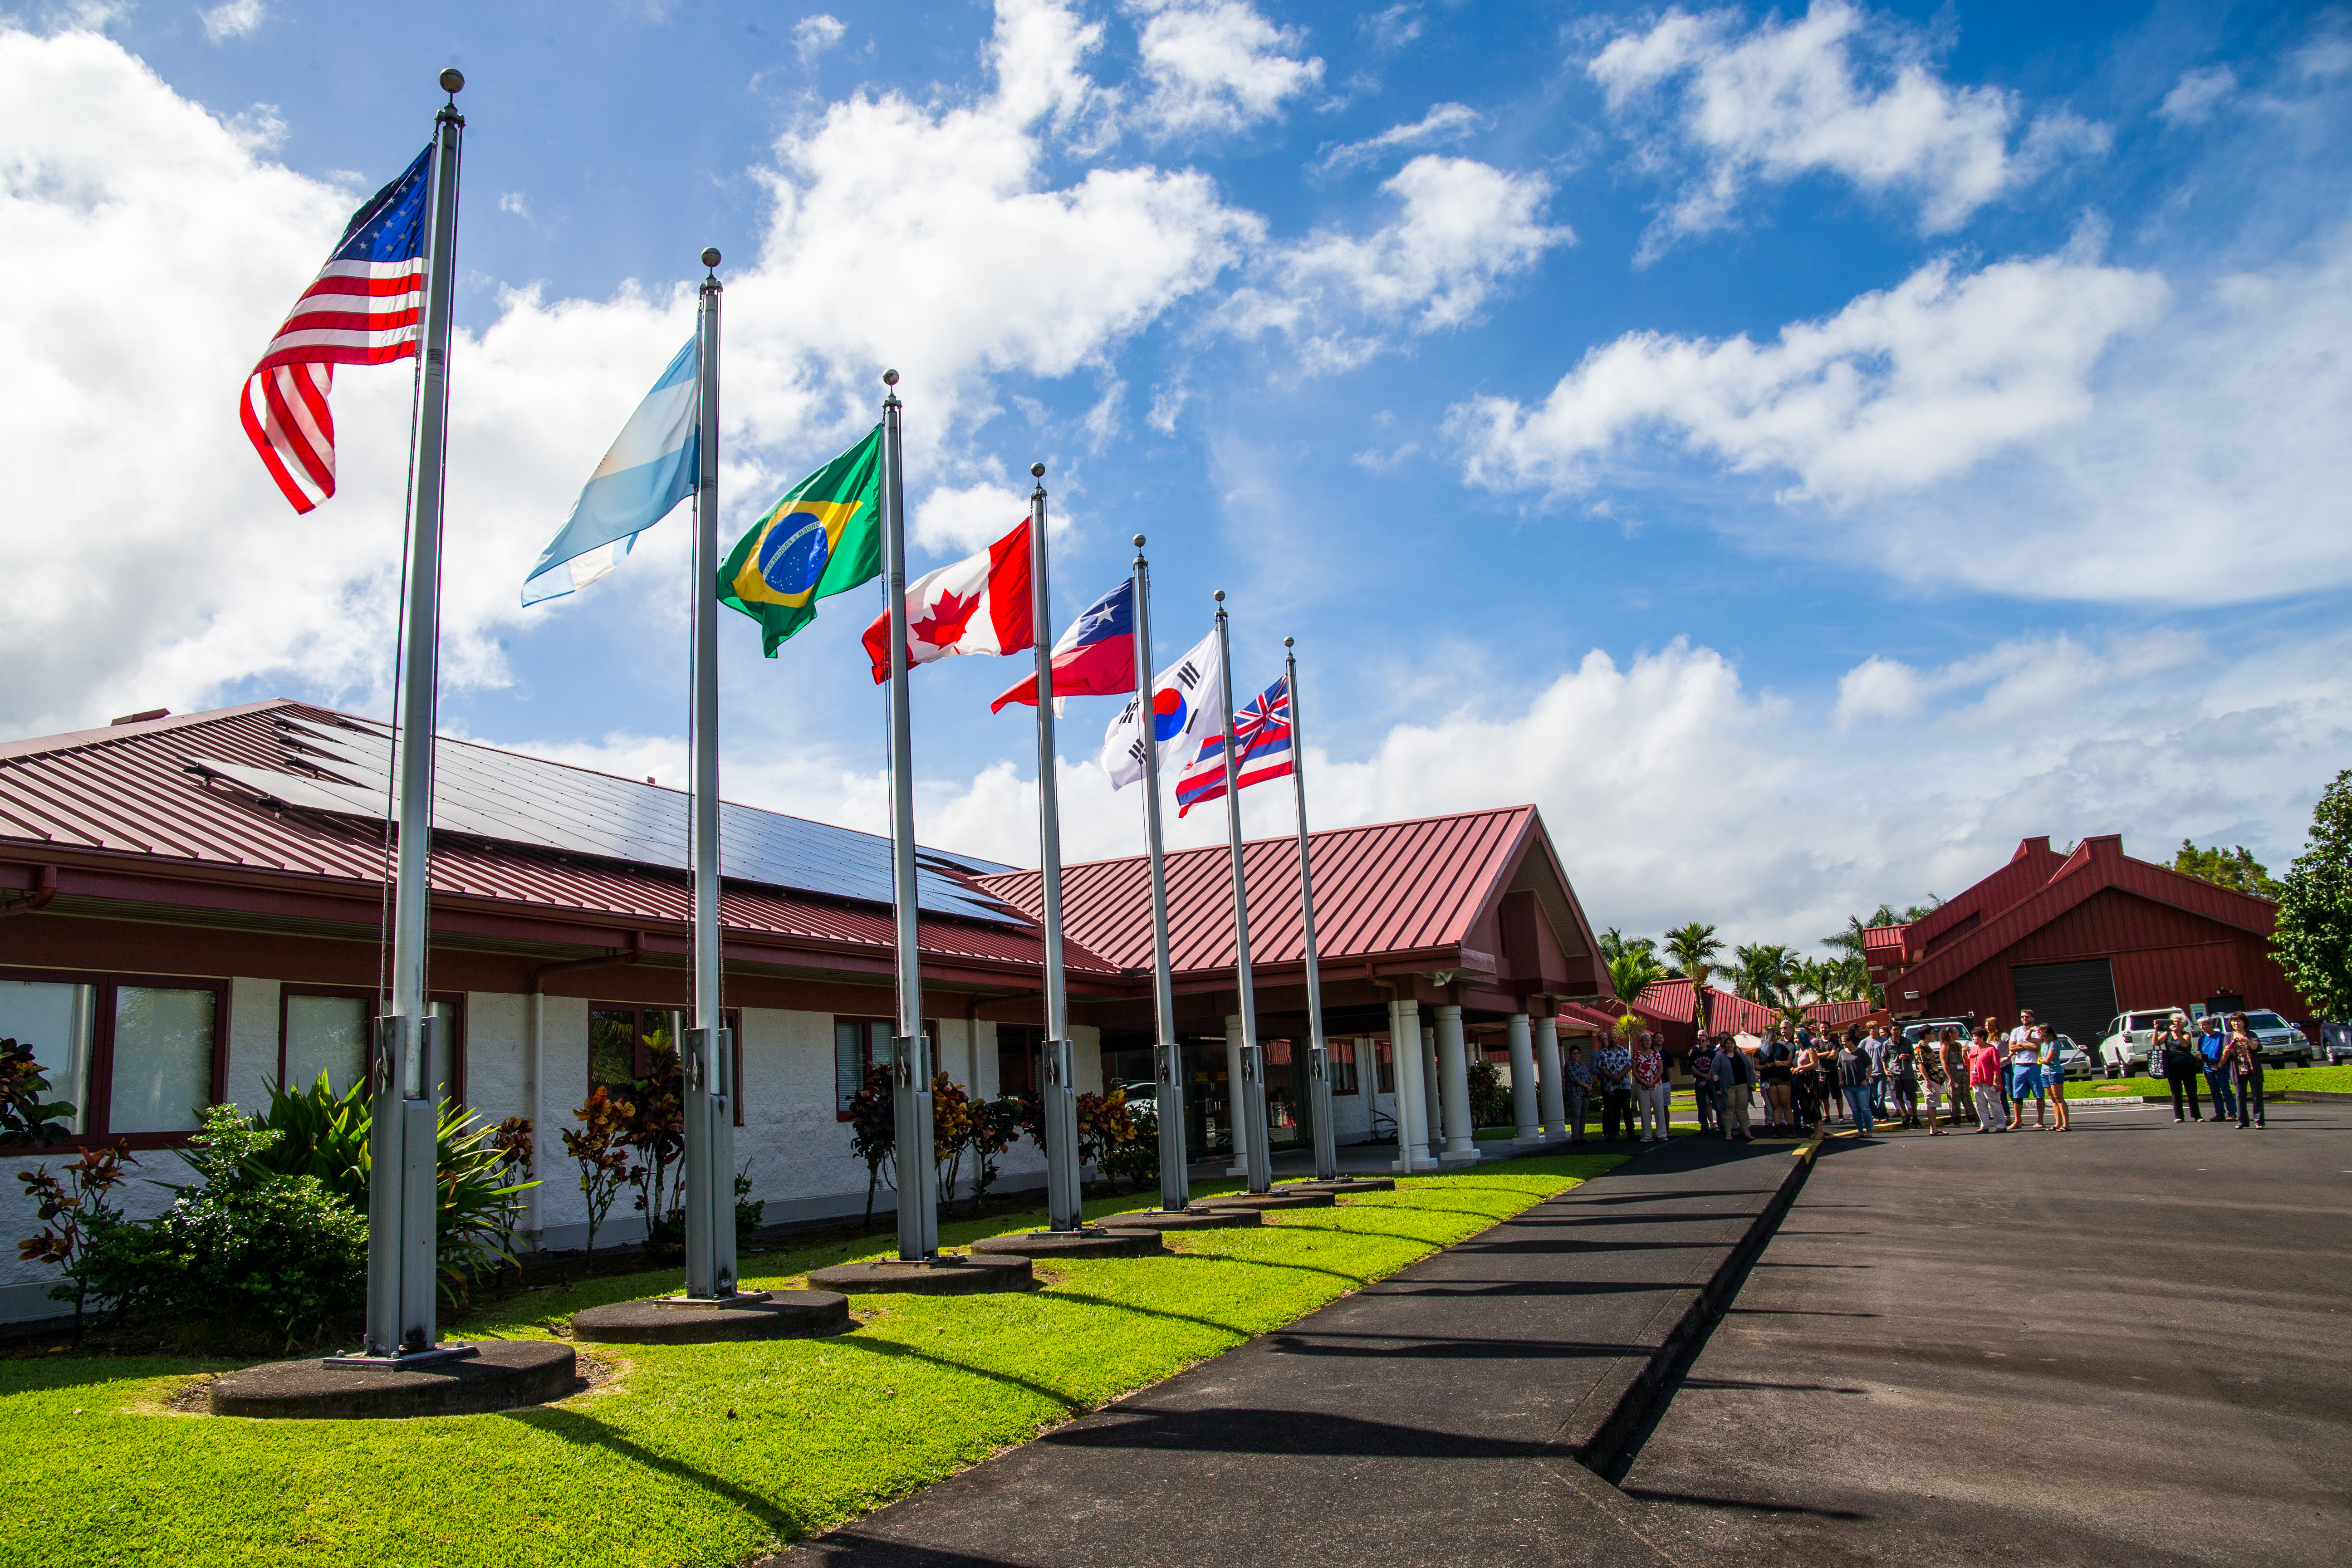

Republic of Korea Becomes a Full Participant in Gemini

The Republic of Korea flag is raised at Gemini Base Facility in Hilo, Hawai`i (HBF).

Credit: International Gemini Observatory/NOIRLab/NSF/AURA/J. Pollard